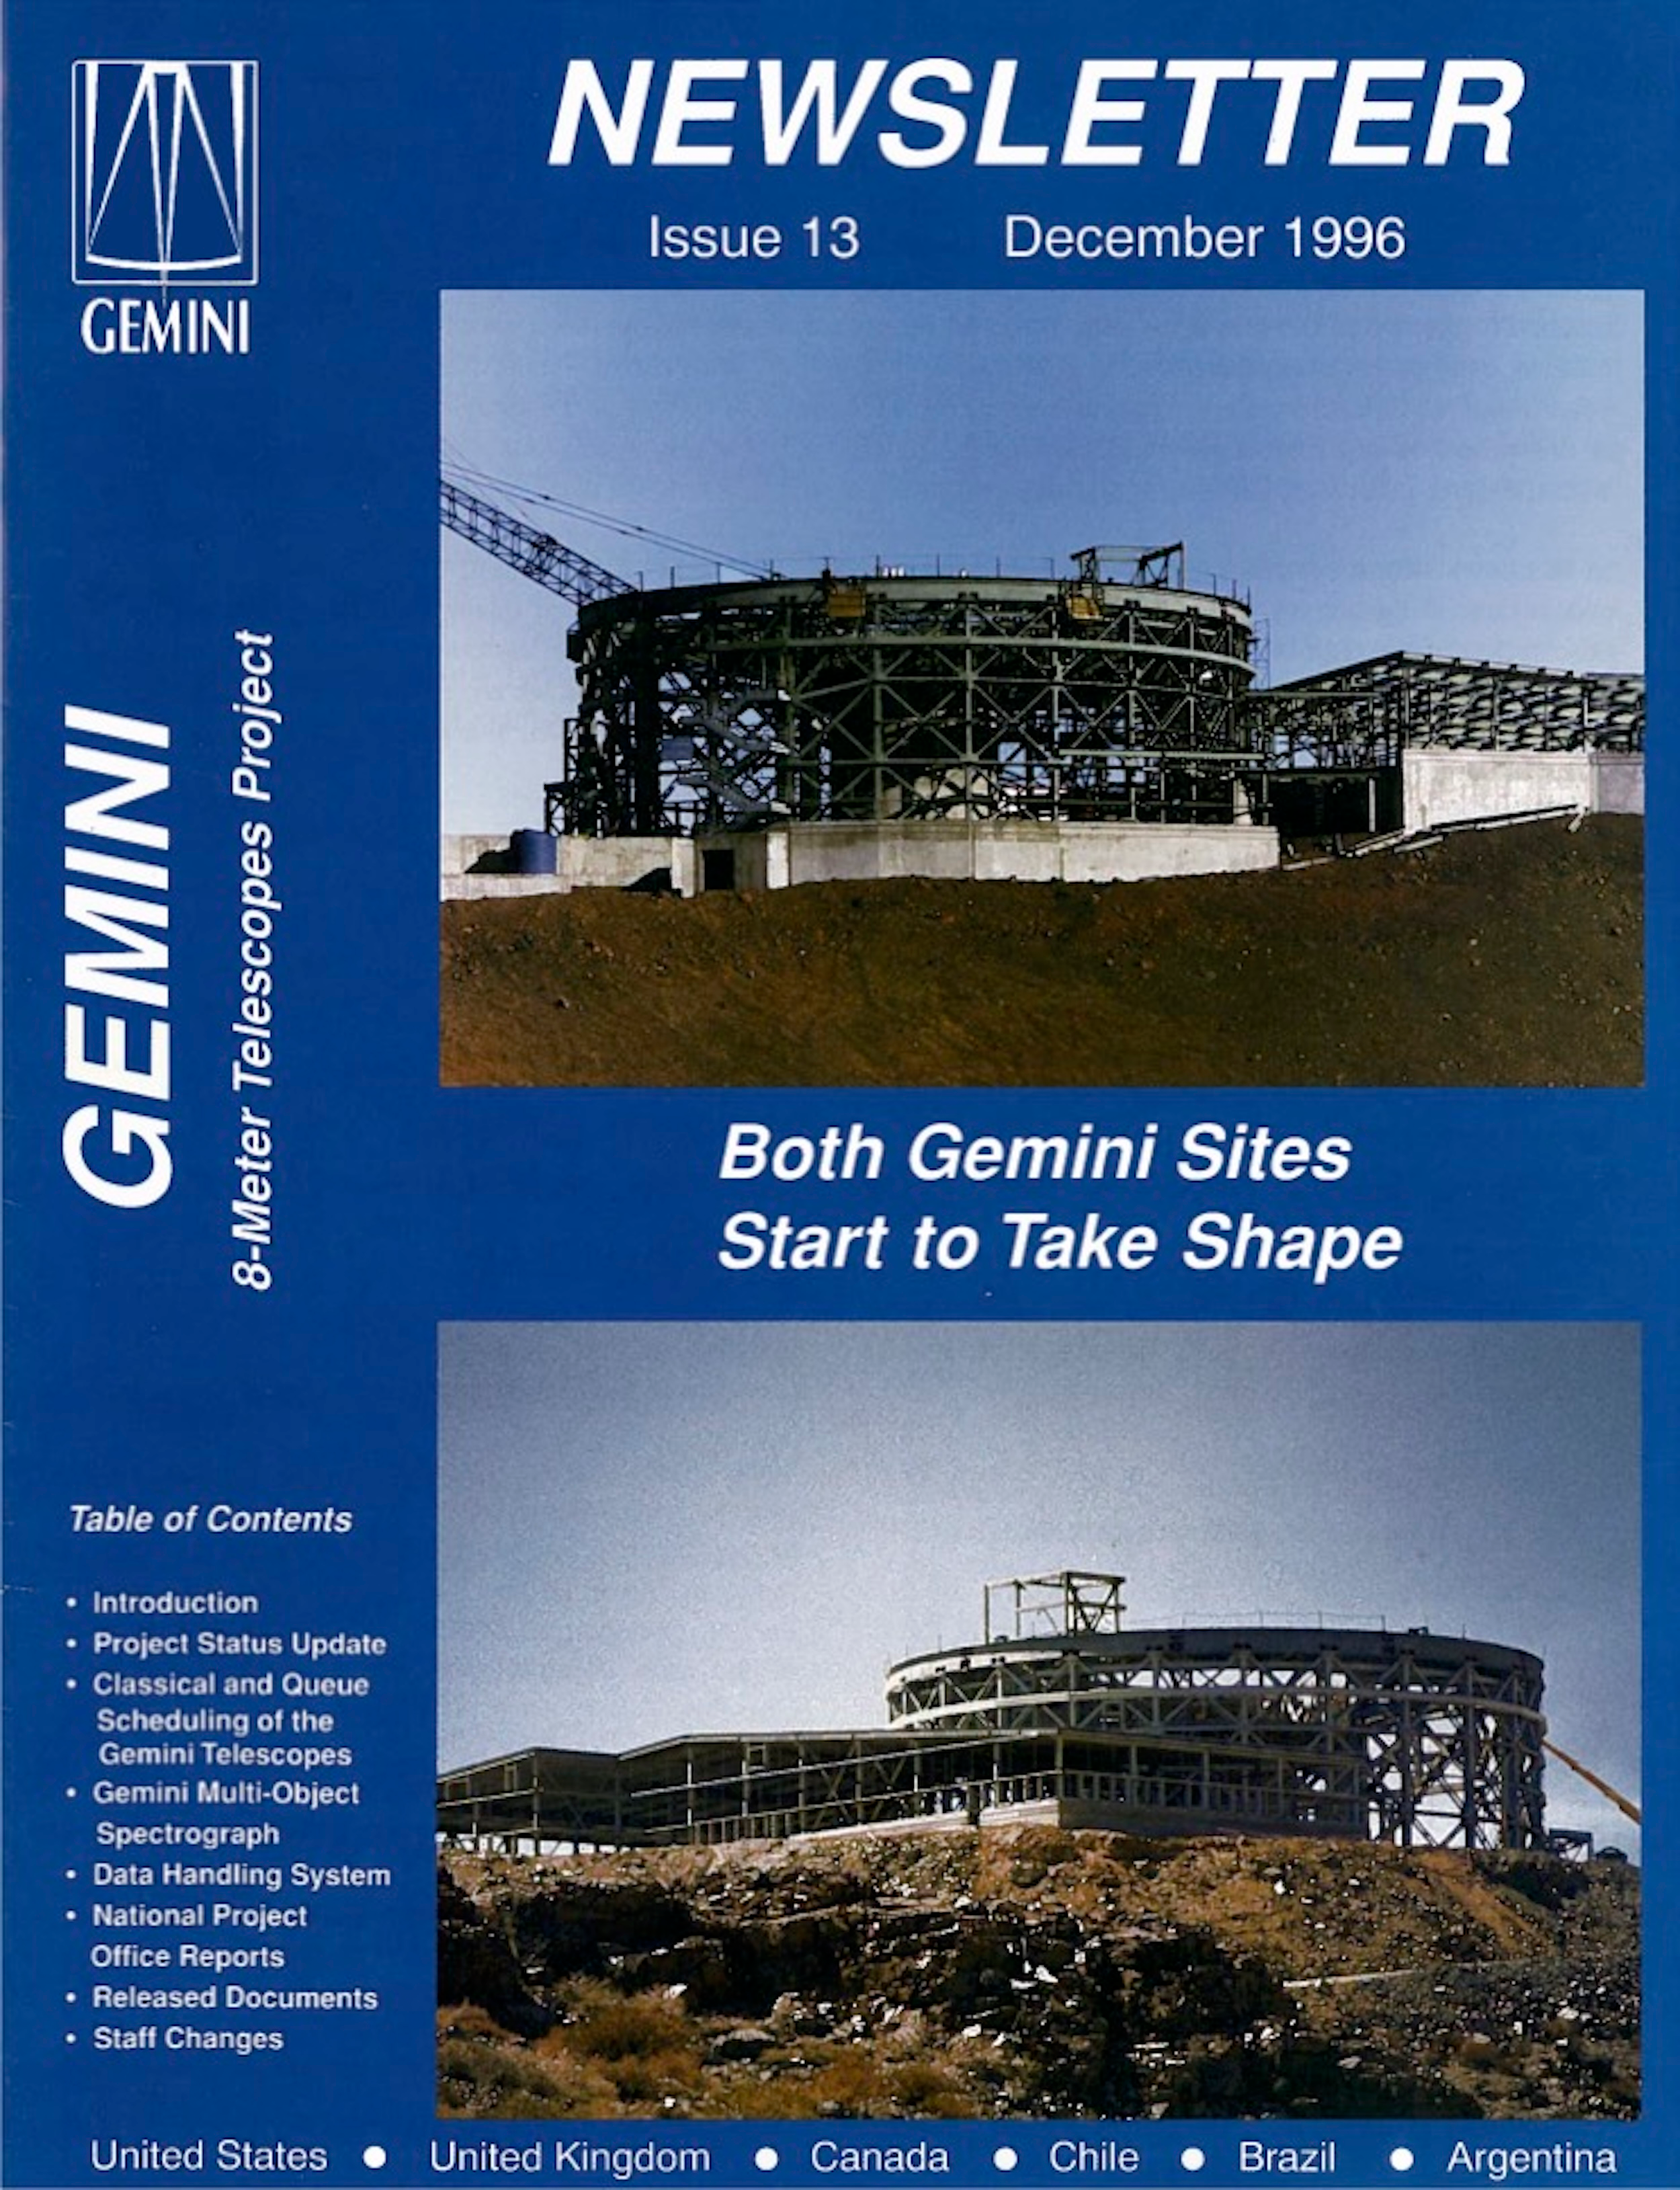

Gemini Newsletter December 1996

The cover of the December 1996 Gemini Newsletter.

Credit: NOIRLab